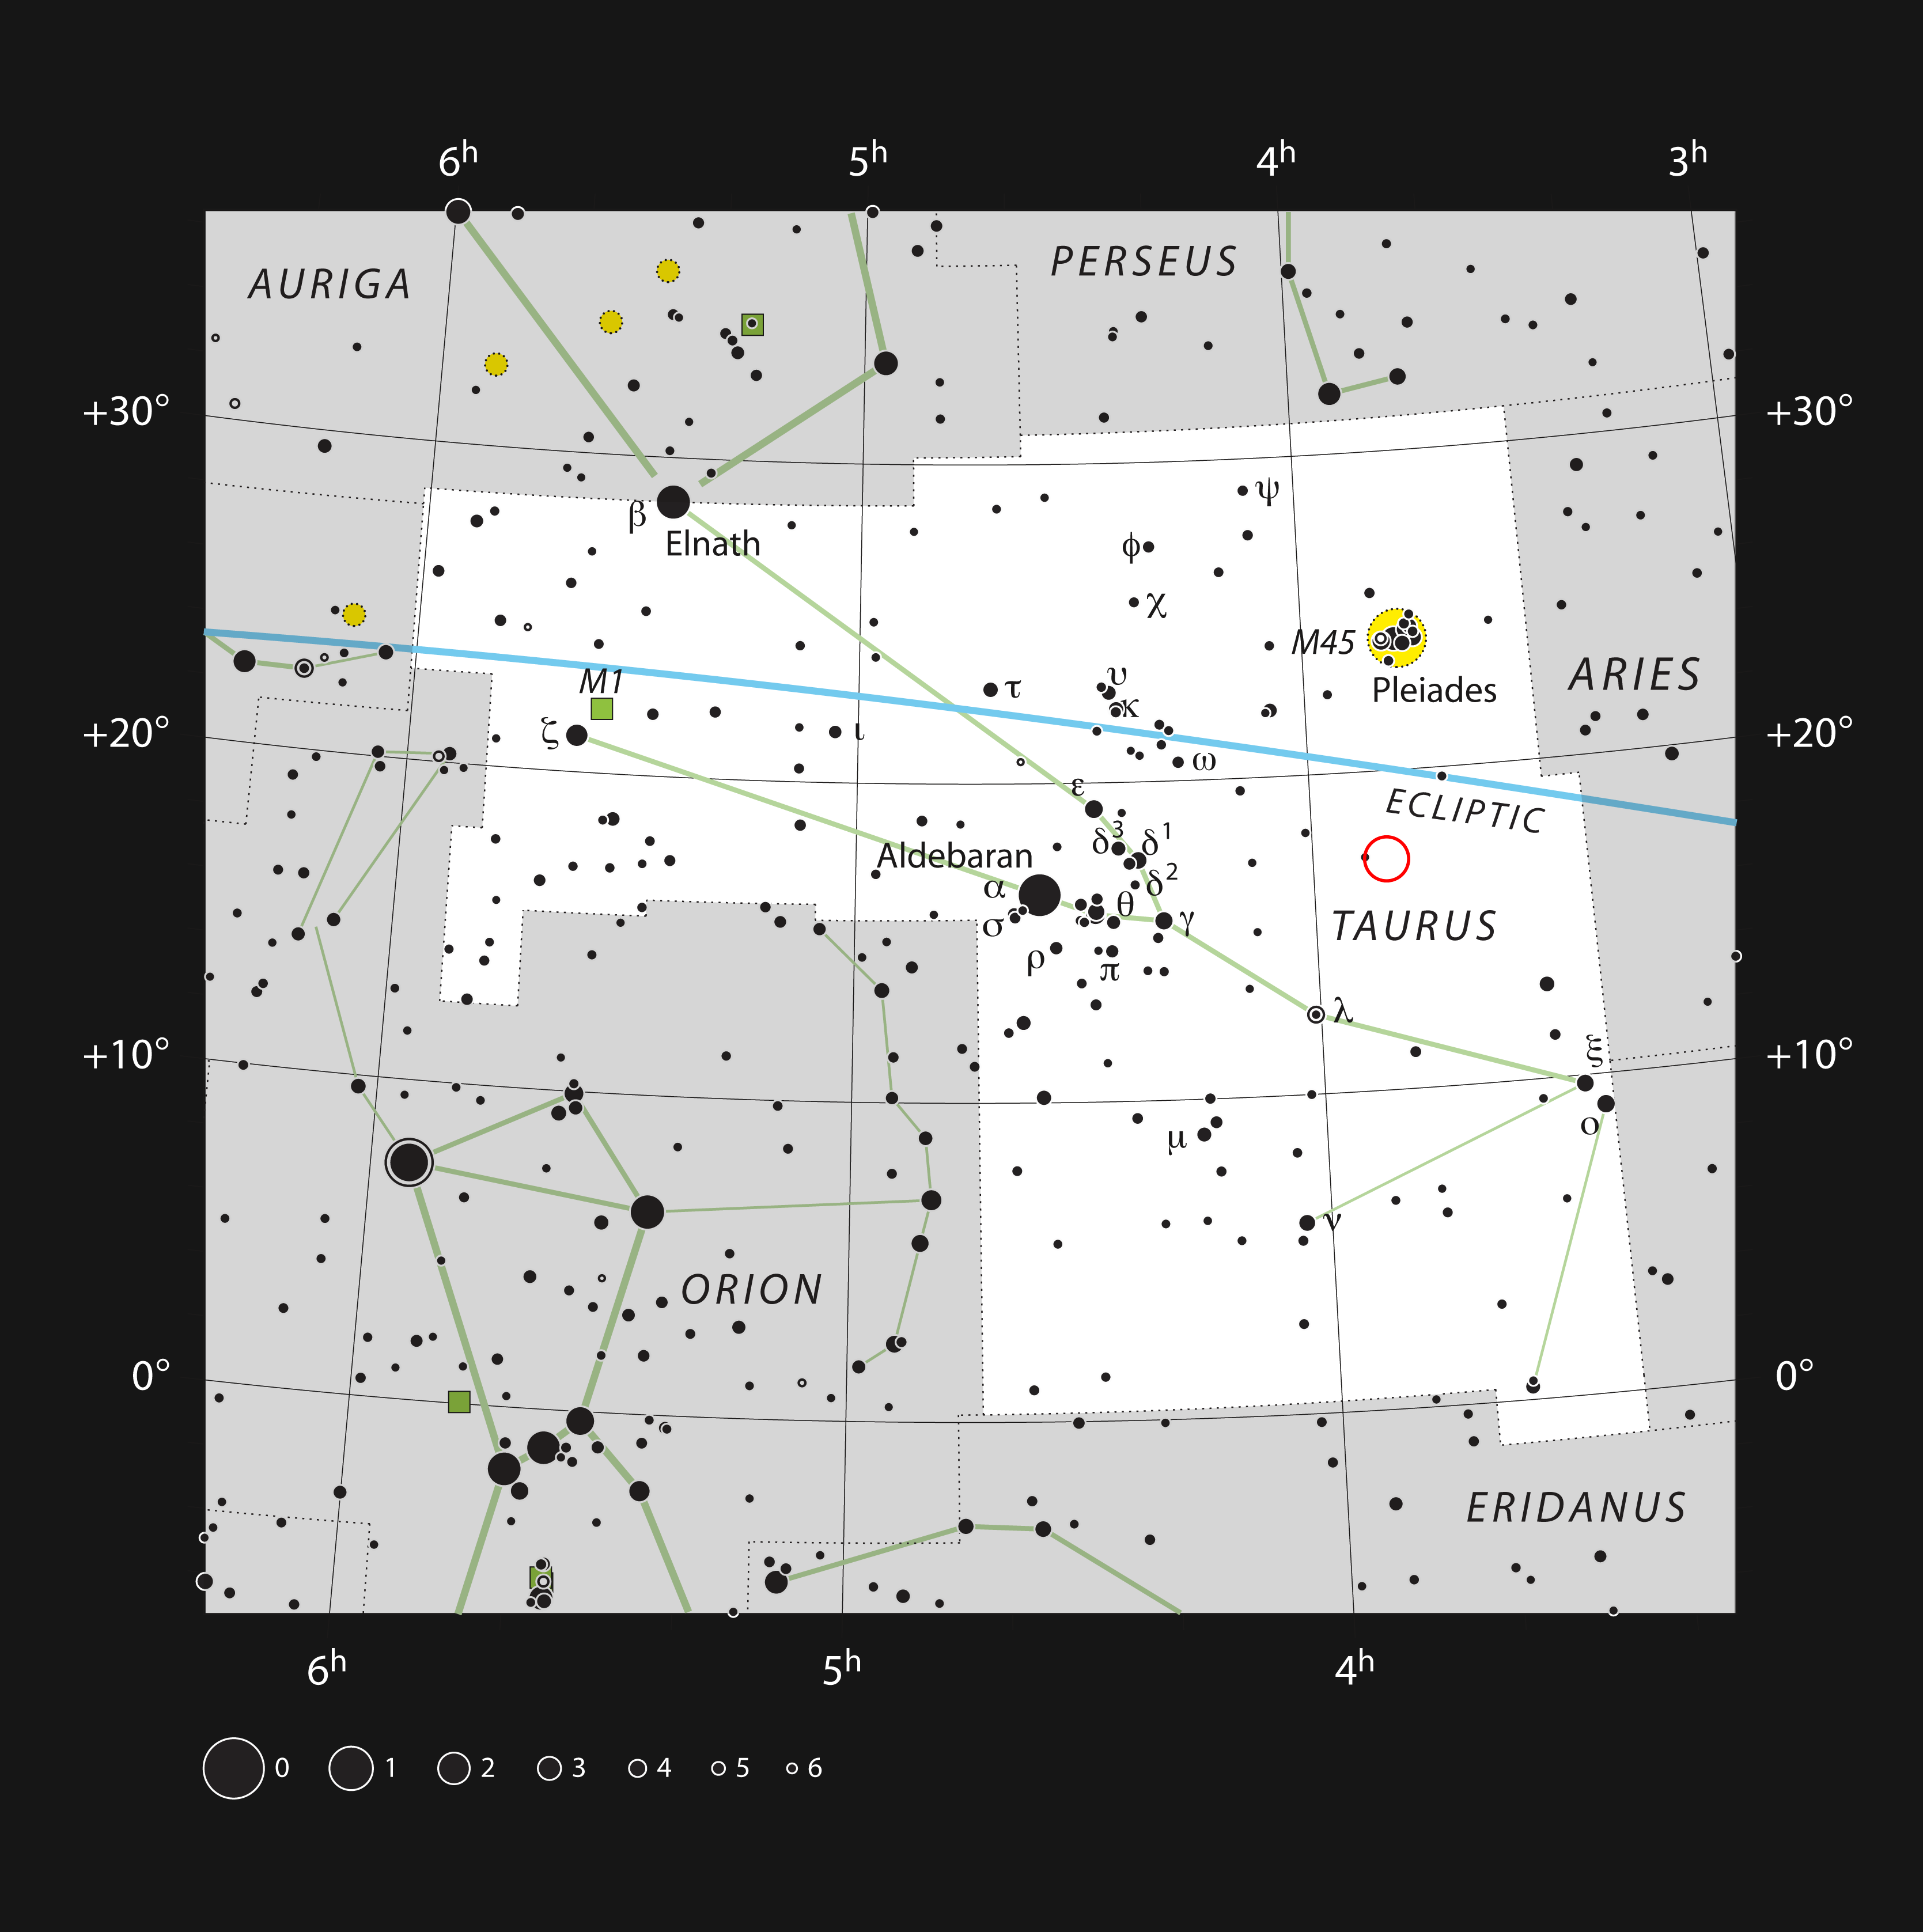

The unusual binary star V471 Tauri in the constellation of Taurus

This chart shows the location of the unusual double star V471 Tauri (red circle). All the stars visible with the naked eye on a dark night are indicated. The object itself can be easily seen in a small telescope, but just appears as an unremarkable faint star. V471 Tauri is an outlying member of the bright Hyades star cluster.

Credit: ESO, IAU and Sky & Telescope